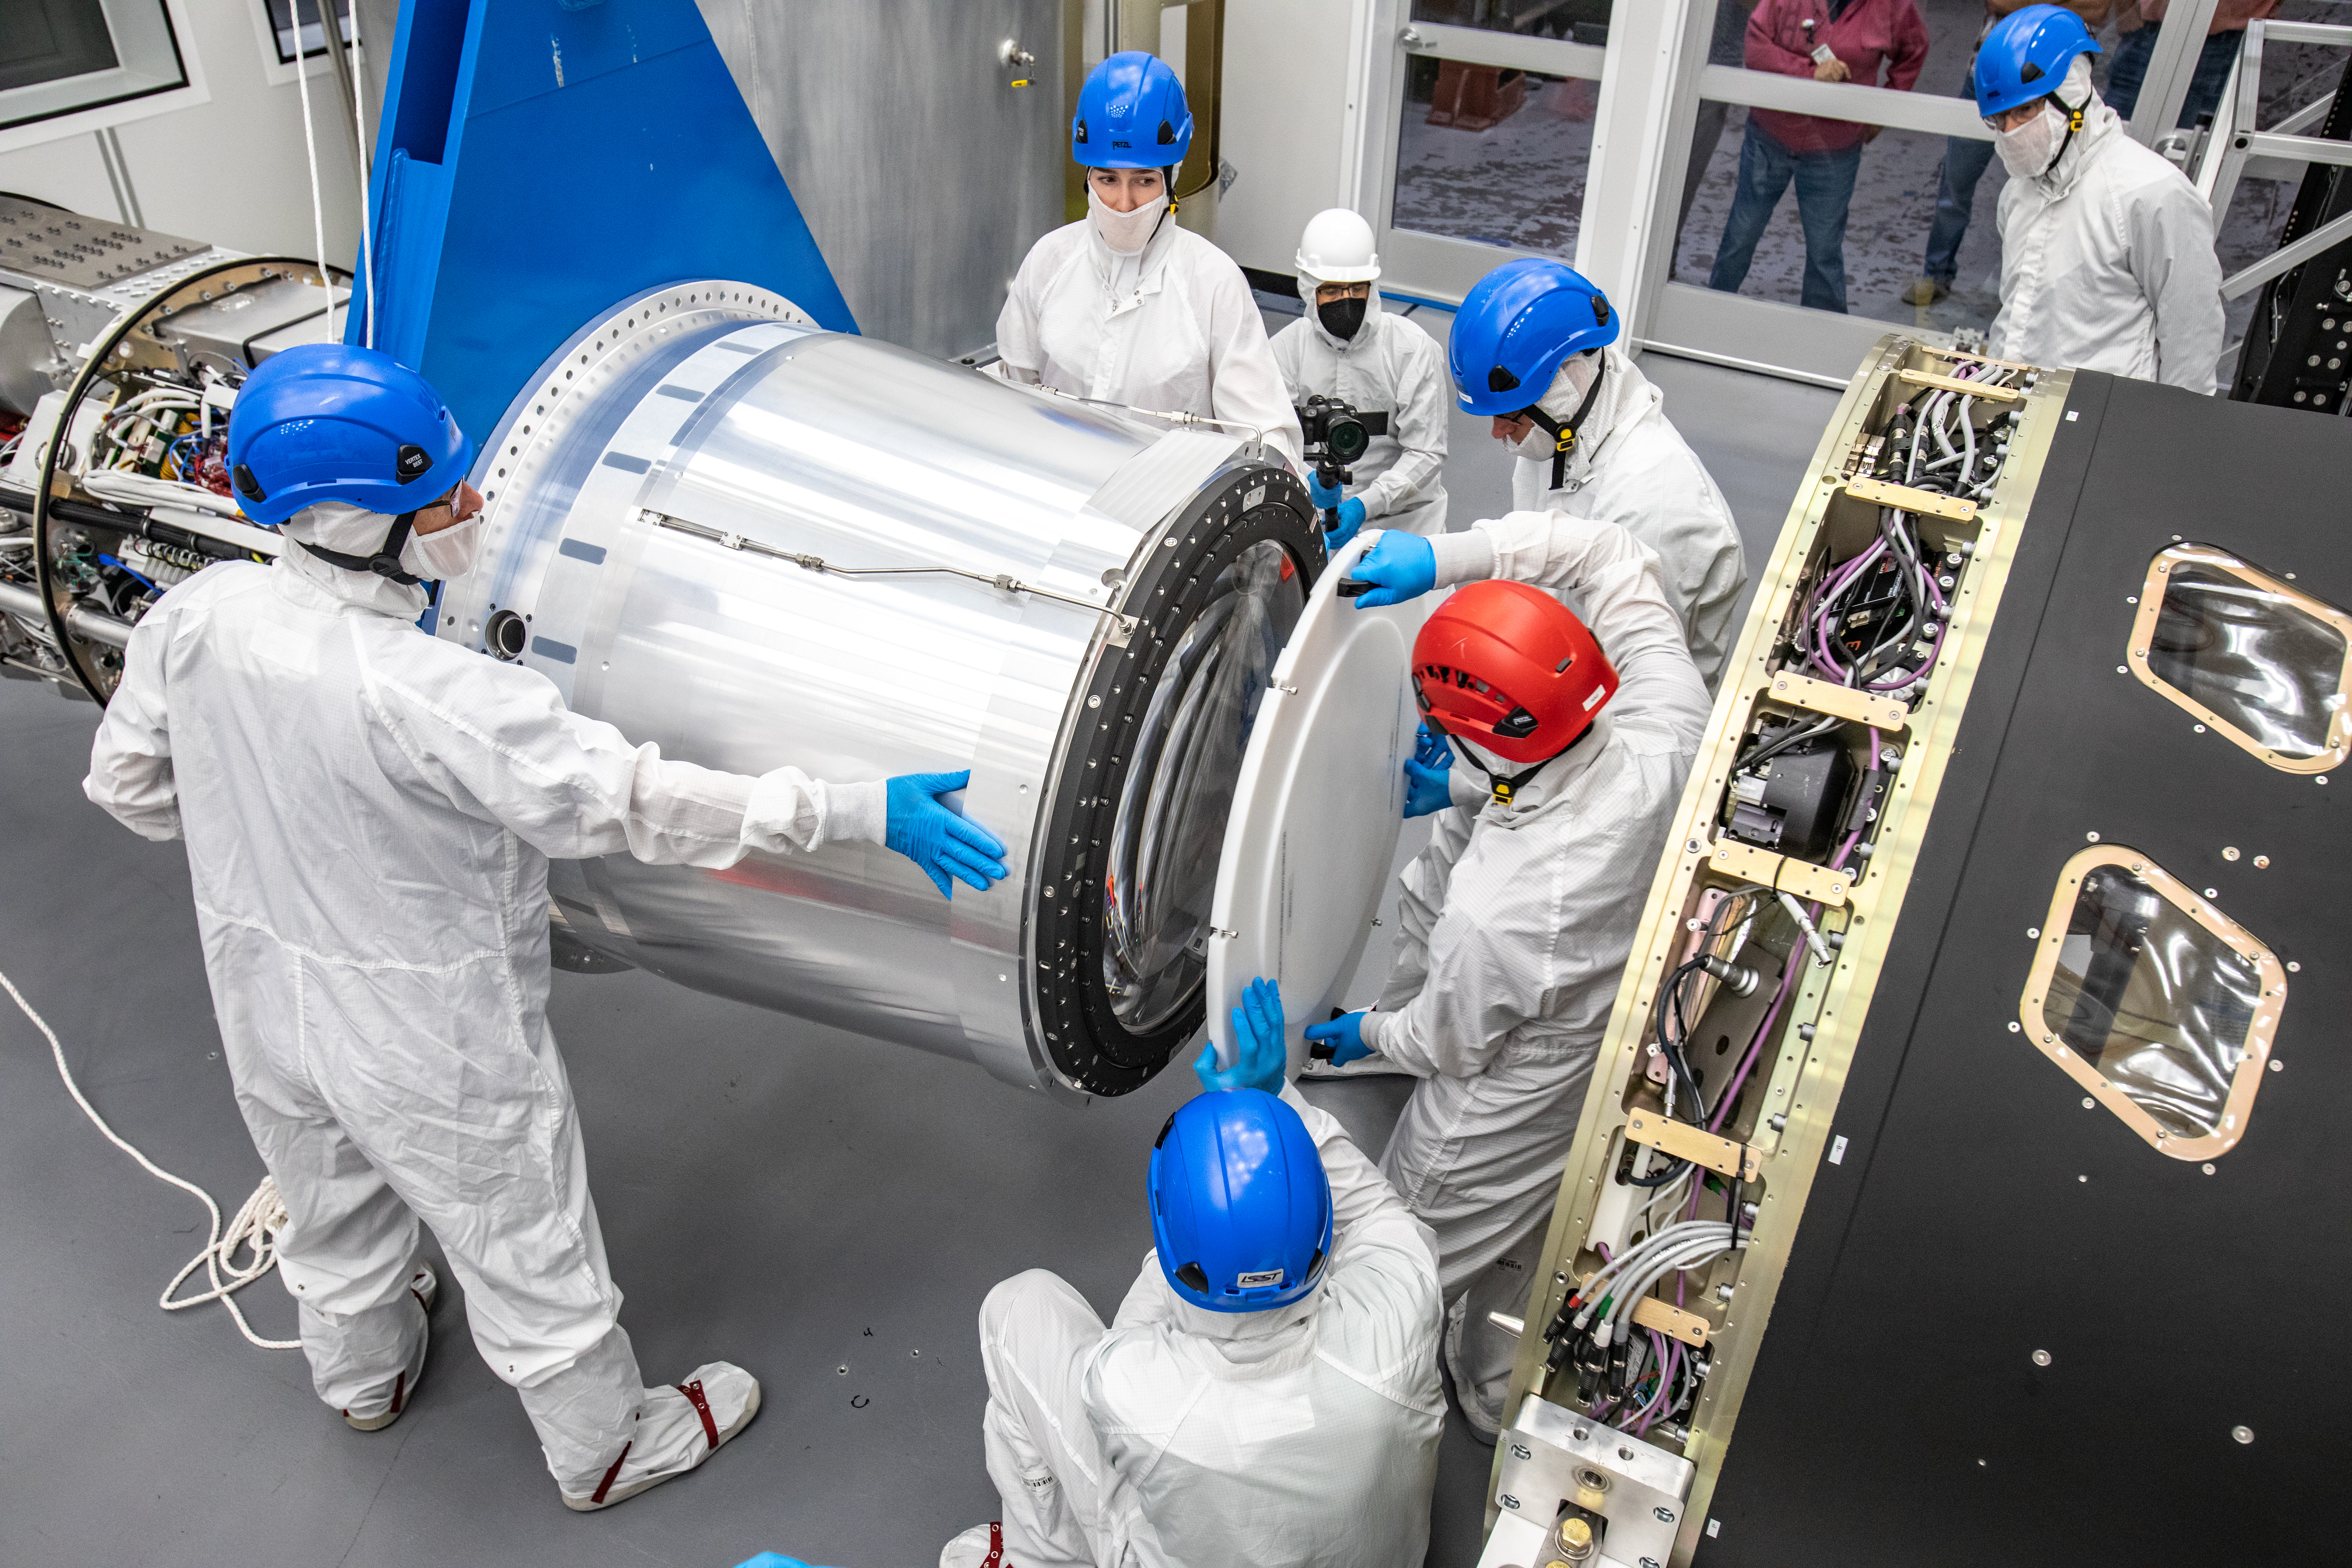

LSST Cryostat to Camera Body Lift

The LSST camera team successfully installed the cryostat to the camera body on April 8.

Credit: Jacqueline Ramseyer Orrell/SLAC National Accelerator Laboratory